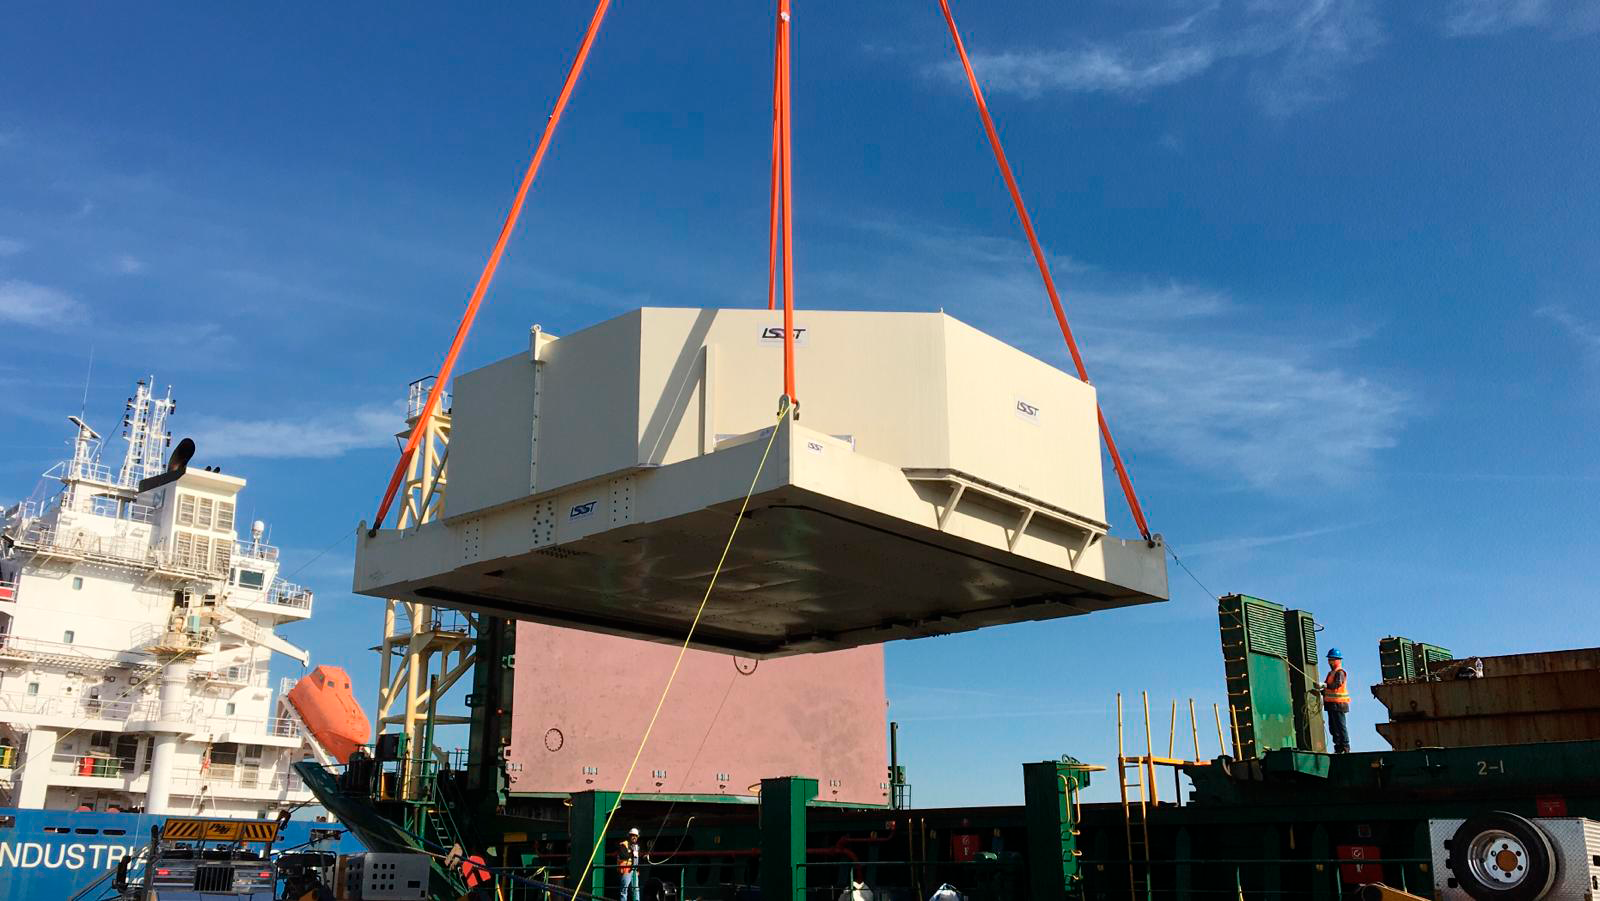

M1M3 Loaded onto Ship in Houston

The LSST Primary/Tertiary Mirror (M1M3), along with the M1M3 vacuum lift and other support materials, was loaded onto the BBC Manitoba on April 2, 2019 in Houston, Texas. The voyage to Chile is expected to take 4-5 weeks.

Credit: Rubin Observatory/NSF/AURA